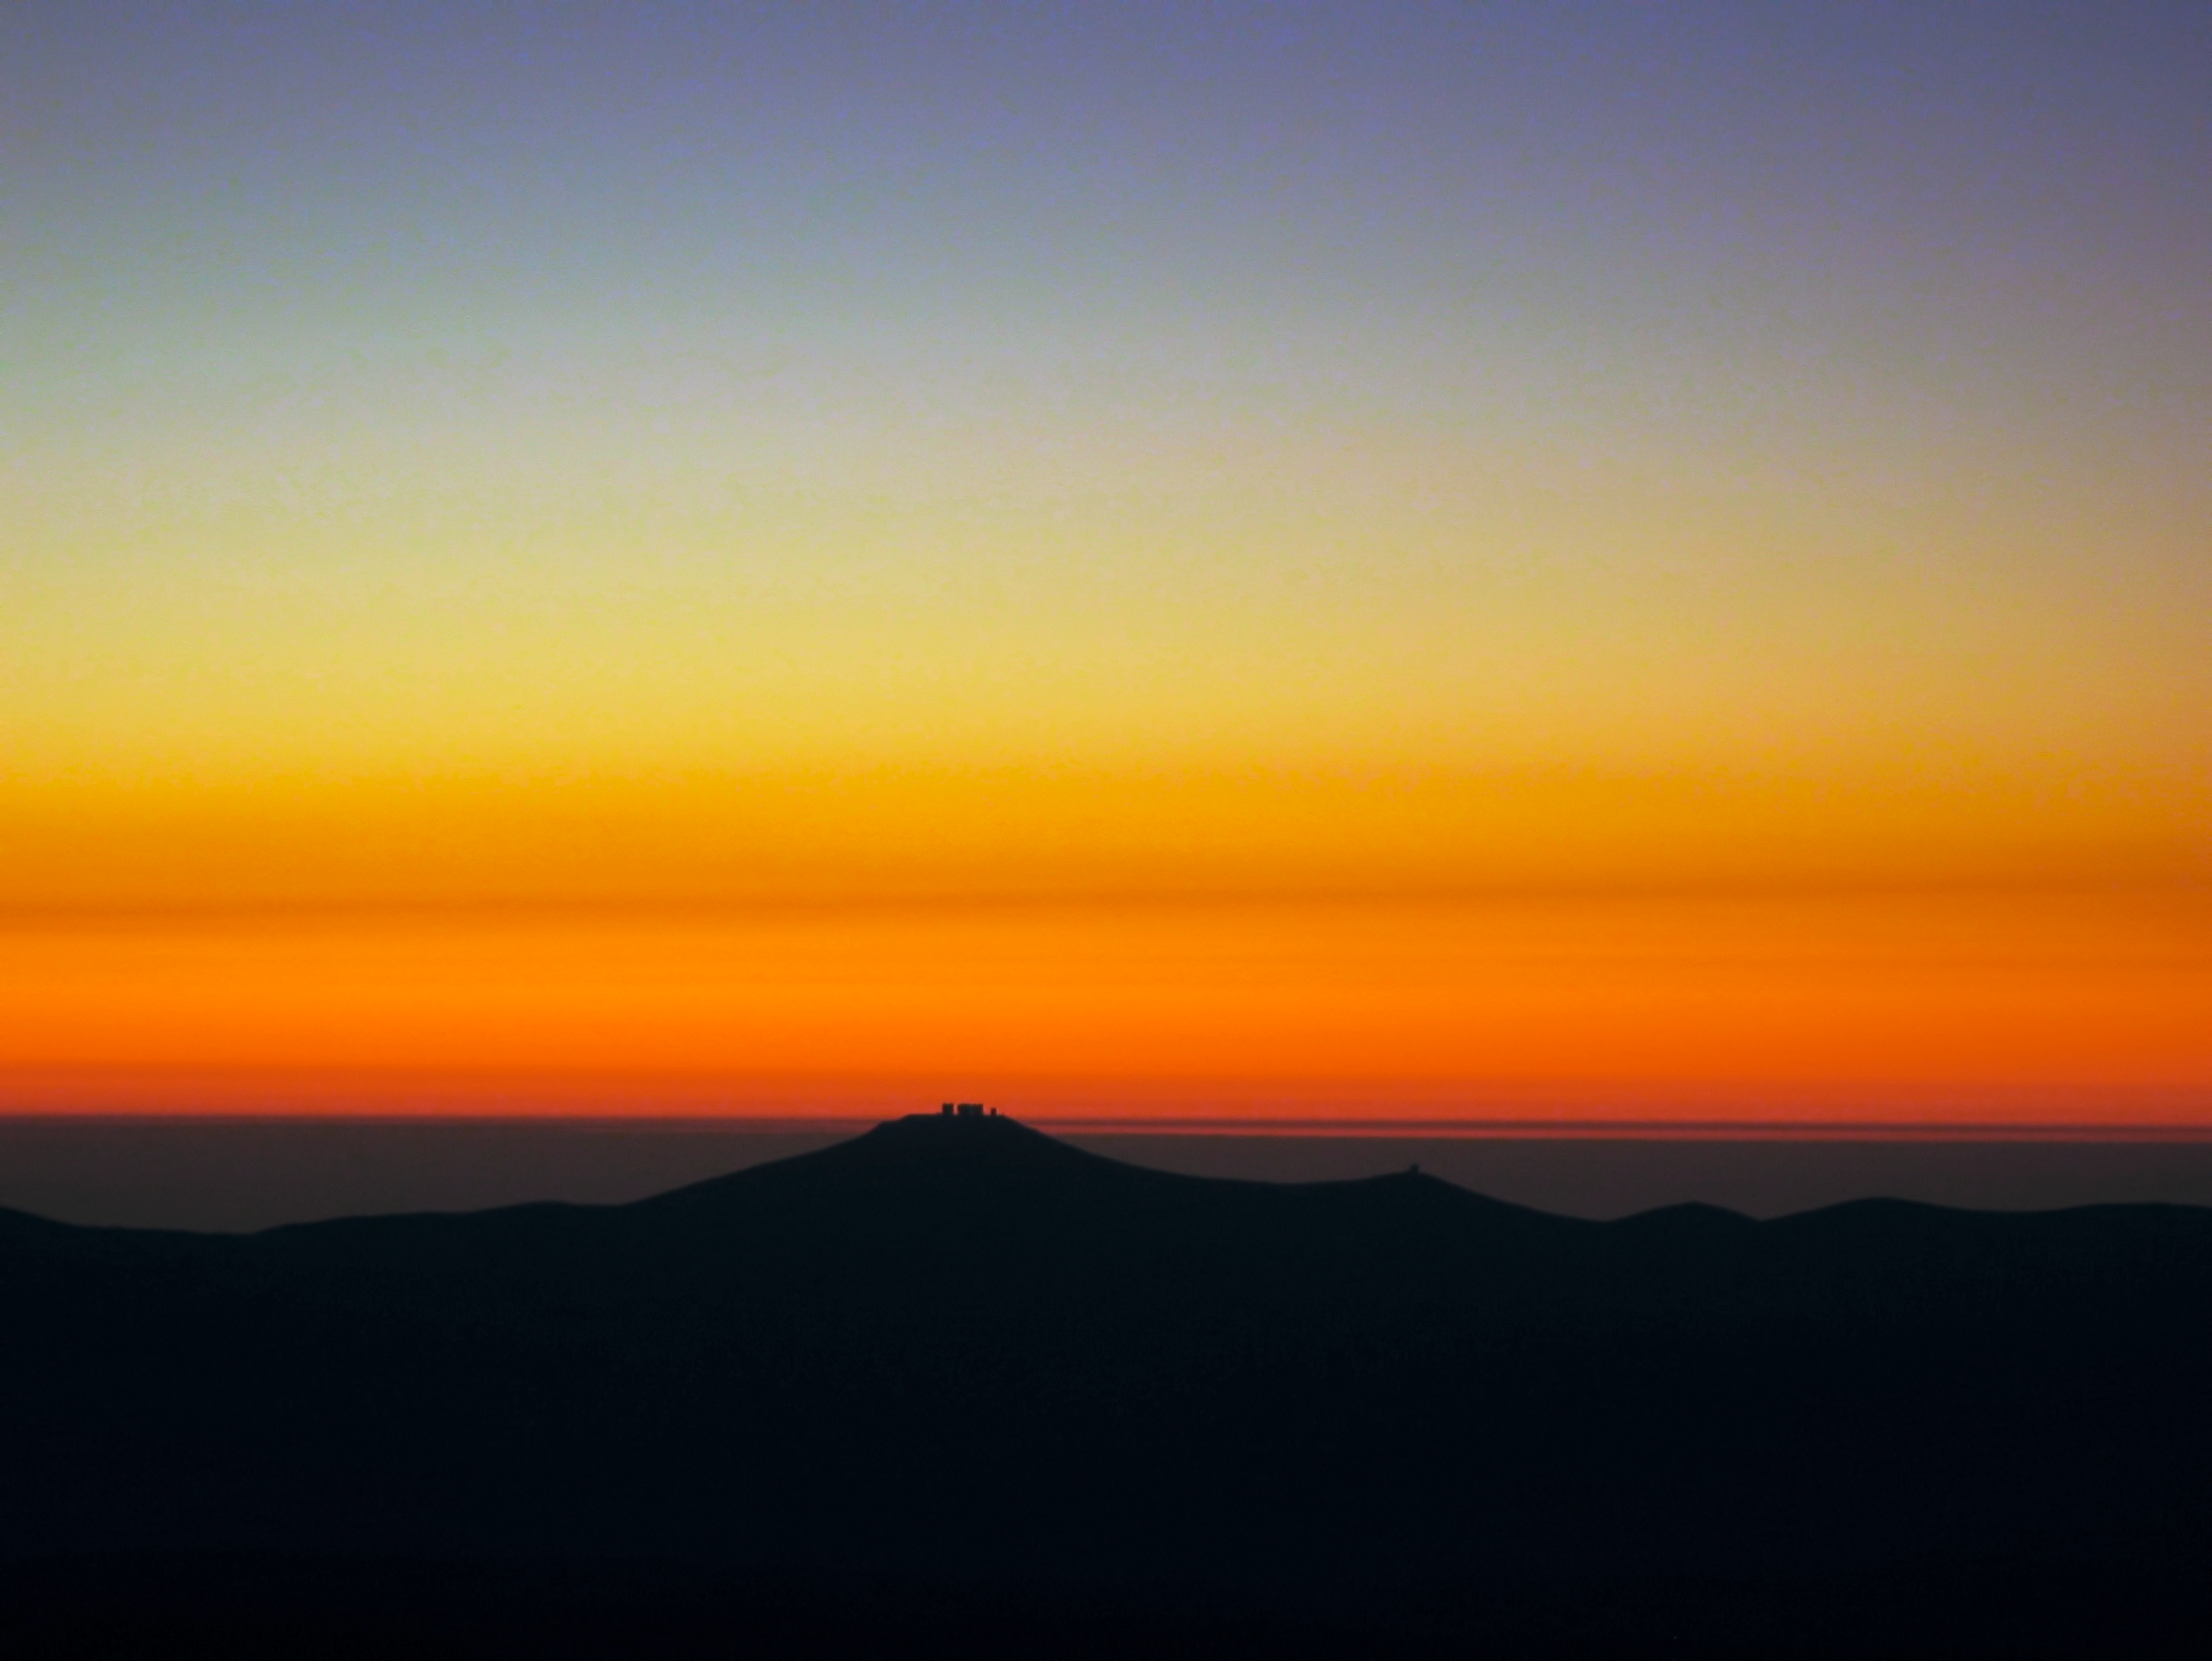

Paranal submerges into sunset

The silhouette of Cerro Paranal, home of ESO’s Very Large Telescope, stands over a bright orange western horizon at sunset. The picture is taken from Cerro Armazones, the selected site for the ELT, located some 25 km away from Paranal, in the Chilean Region of Antofagasta.

Credit: F. Char/ESO